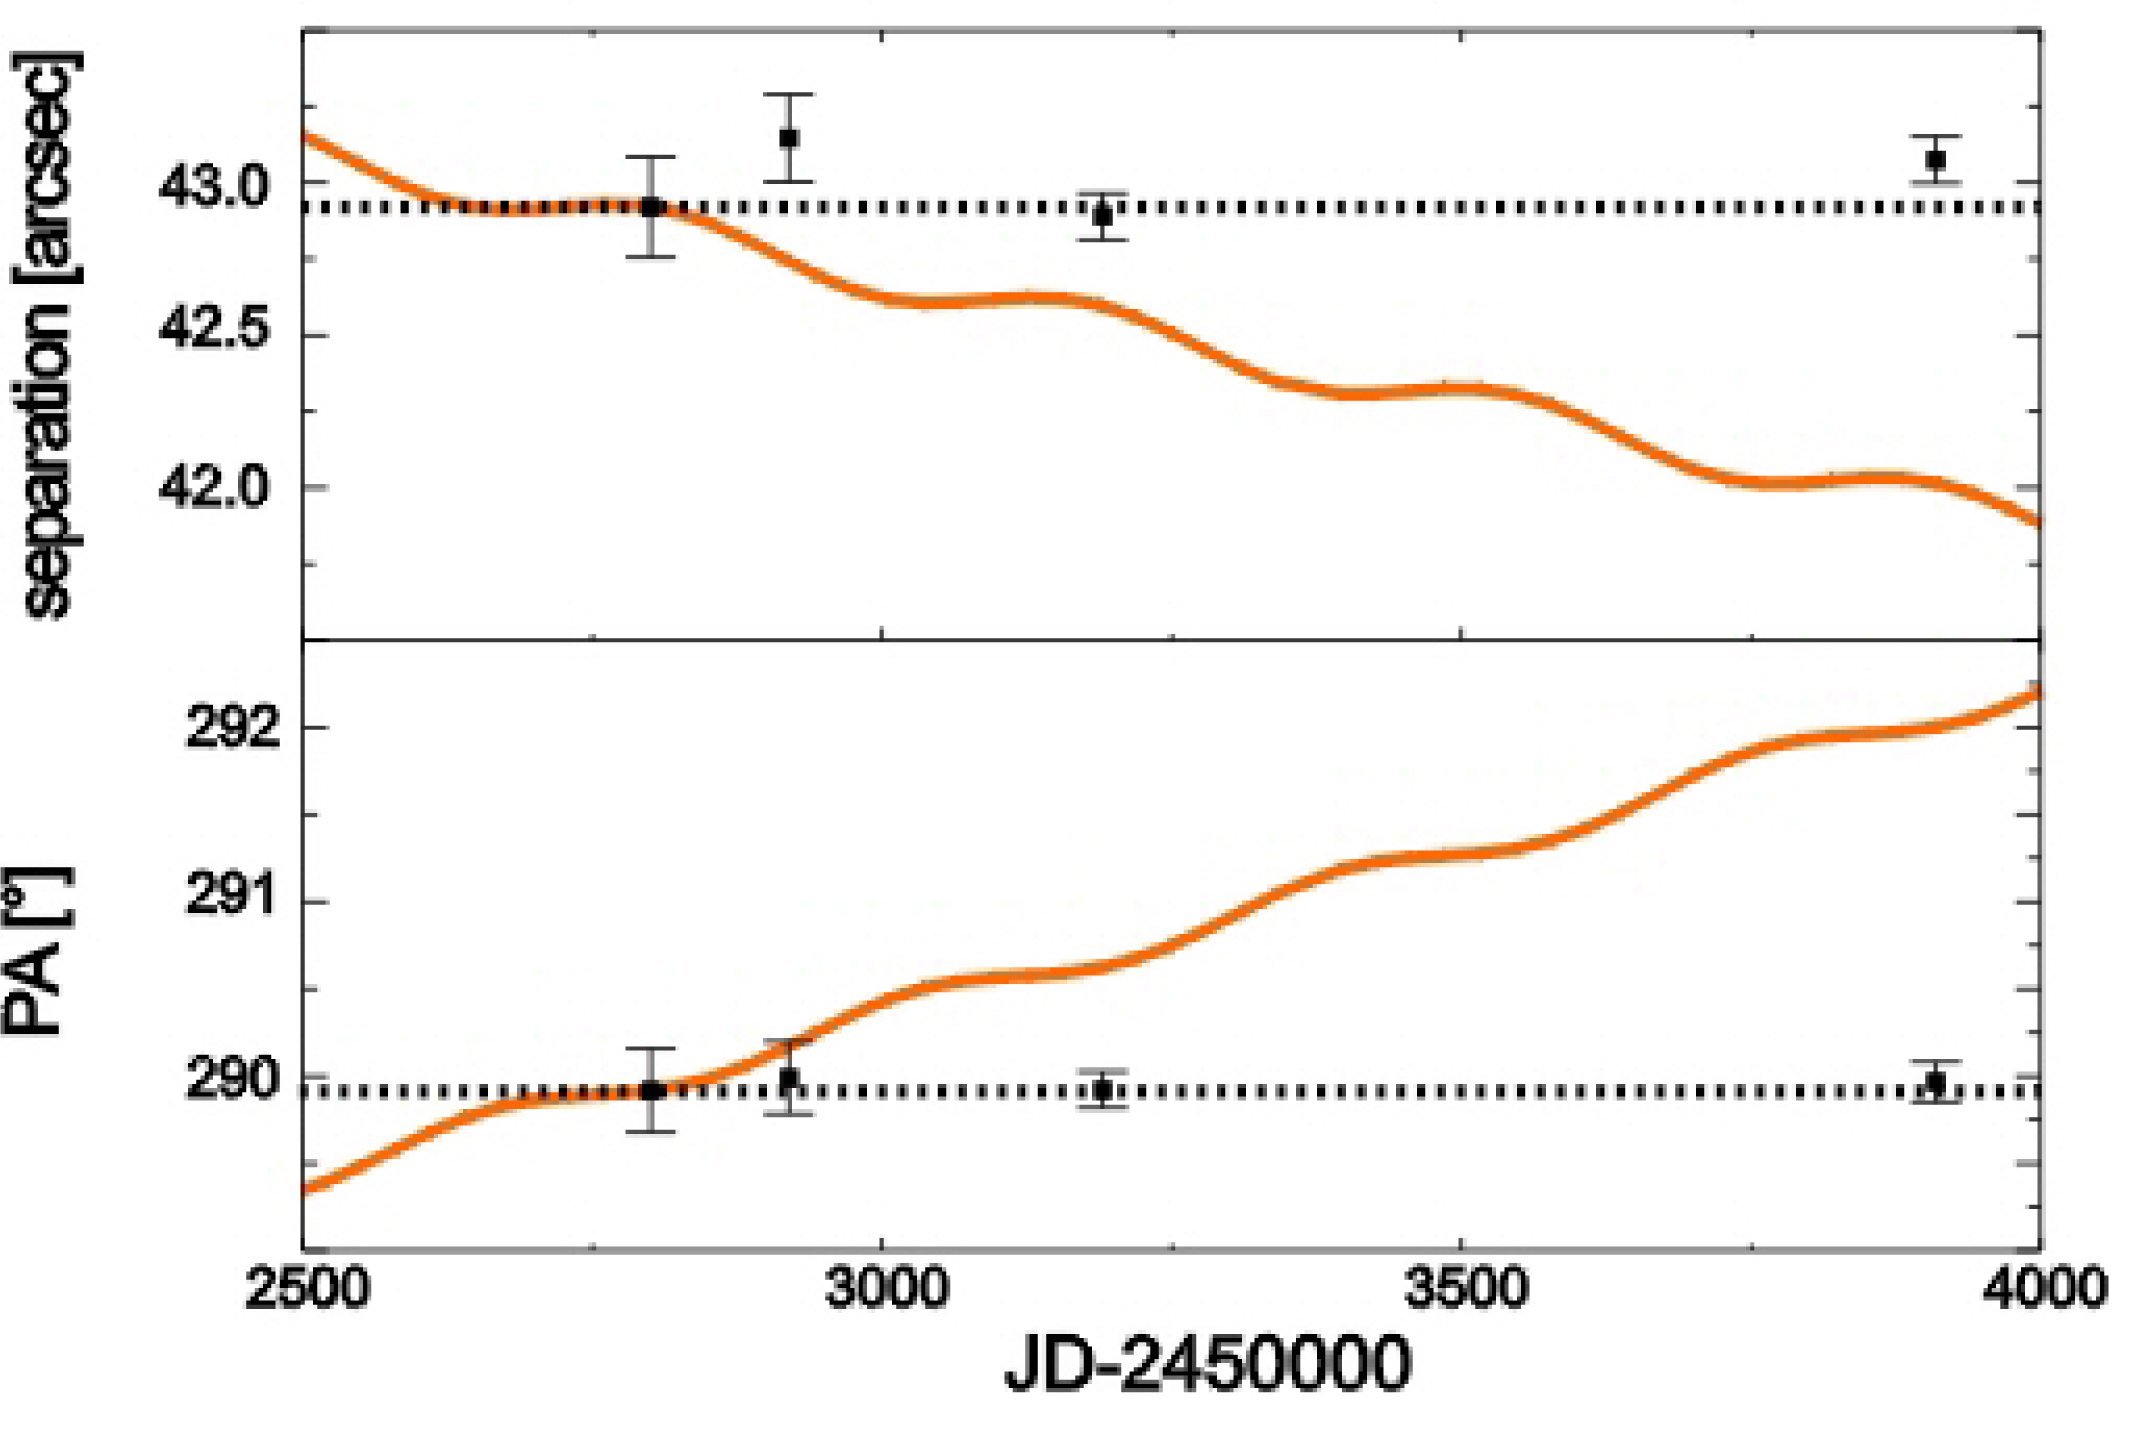

The relative position of the companion to HD 3651

Astronomers have detected a new faint companion to the star HD 3651, already known to host a planet. This companion, a brown dwarf, is the faintest known companion of an exoplanet host star imaged directly and one of the faintest T dwarfs detected in the Solar neighbourhood so far. The detection yields important information on the conditions under which planets form. The separations (top) and position angles (bottom) of the companion with respect to the host star is shown here over a three year period. The solid, red line indicates the expected variation of separation and position angle in case the object is a non-moving background star.

Credit: ESO